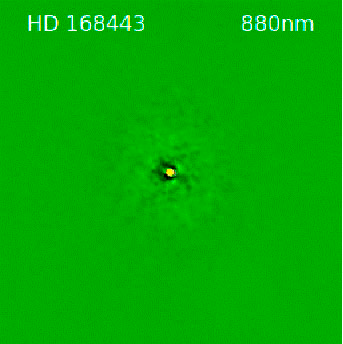

Speckle image of HD 168443

Gemini DSSI speckle image of HD 168443 at a wavelength of 880 nanometers. Field of view is 2.8” across with north up and east to the left.

Credit: Gemini Observatory/NOIRLab/AURA/NSF